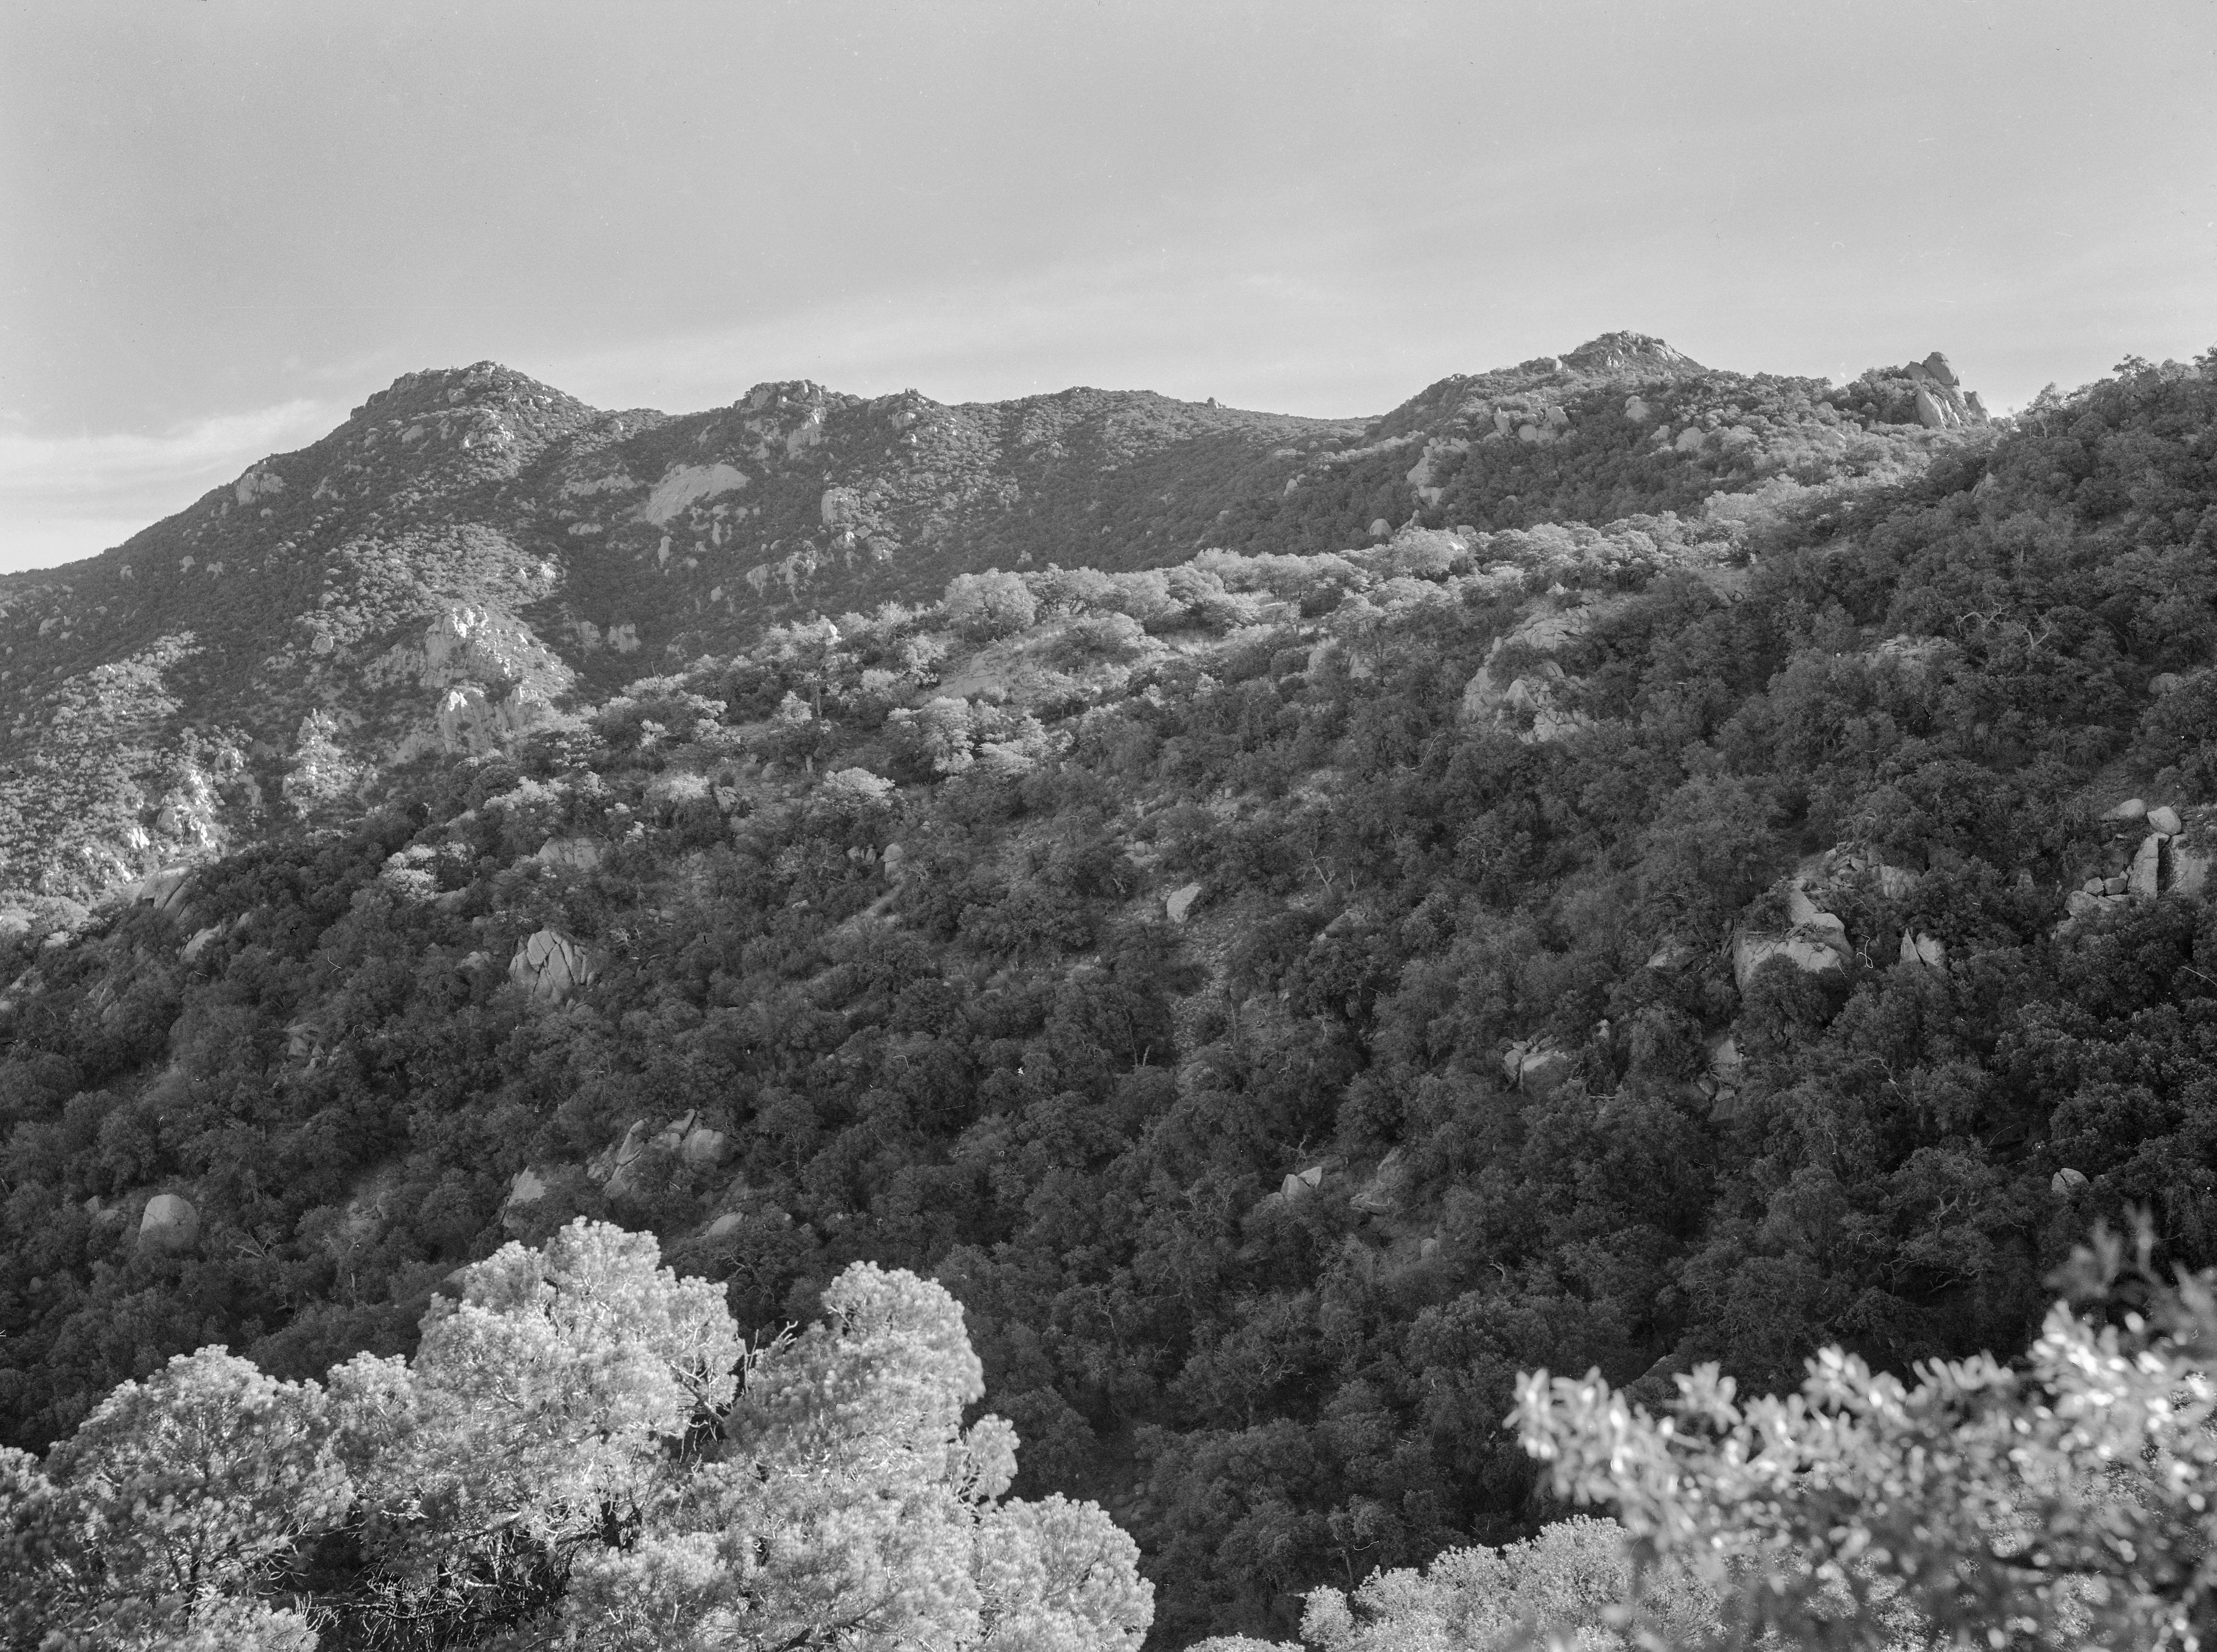

KPNO Site Survey, 1956

This image is stored at NOIRLab Headquarters in Tucson, Arizona. For the original negative of this image, see KPNO Negatives envelope 40-49. It was captured around 1956.

This image is from the site surveys done to find the optimal location for a ground-based observatory in the late 1950s. It was captured near Kitt Peak/Antler Ridge.

This image is part of NSF NOIRLab’s historical archives.

Credit: KPNO/NOIRLab/NSF/AURA